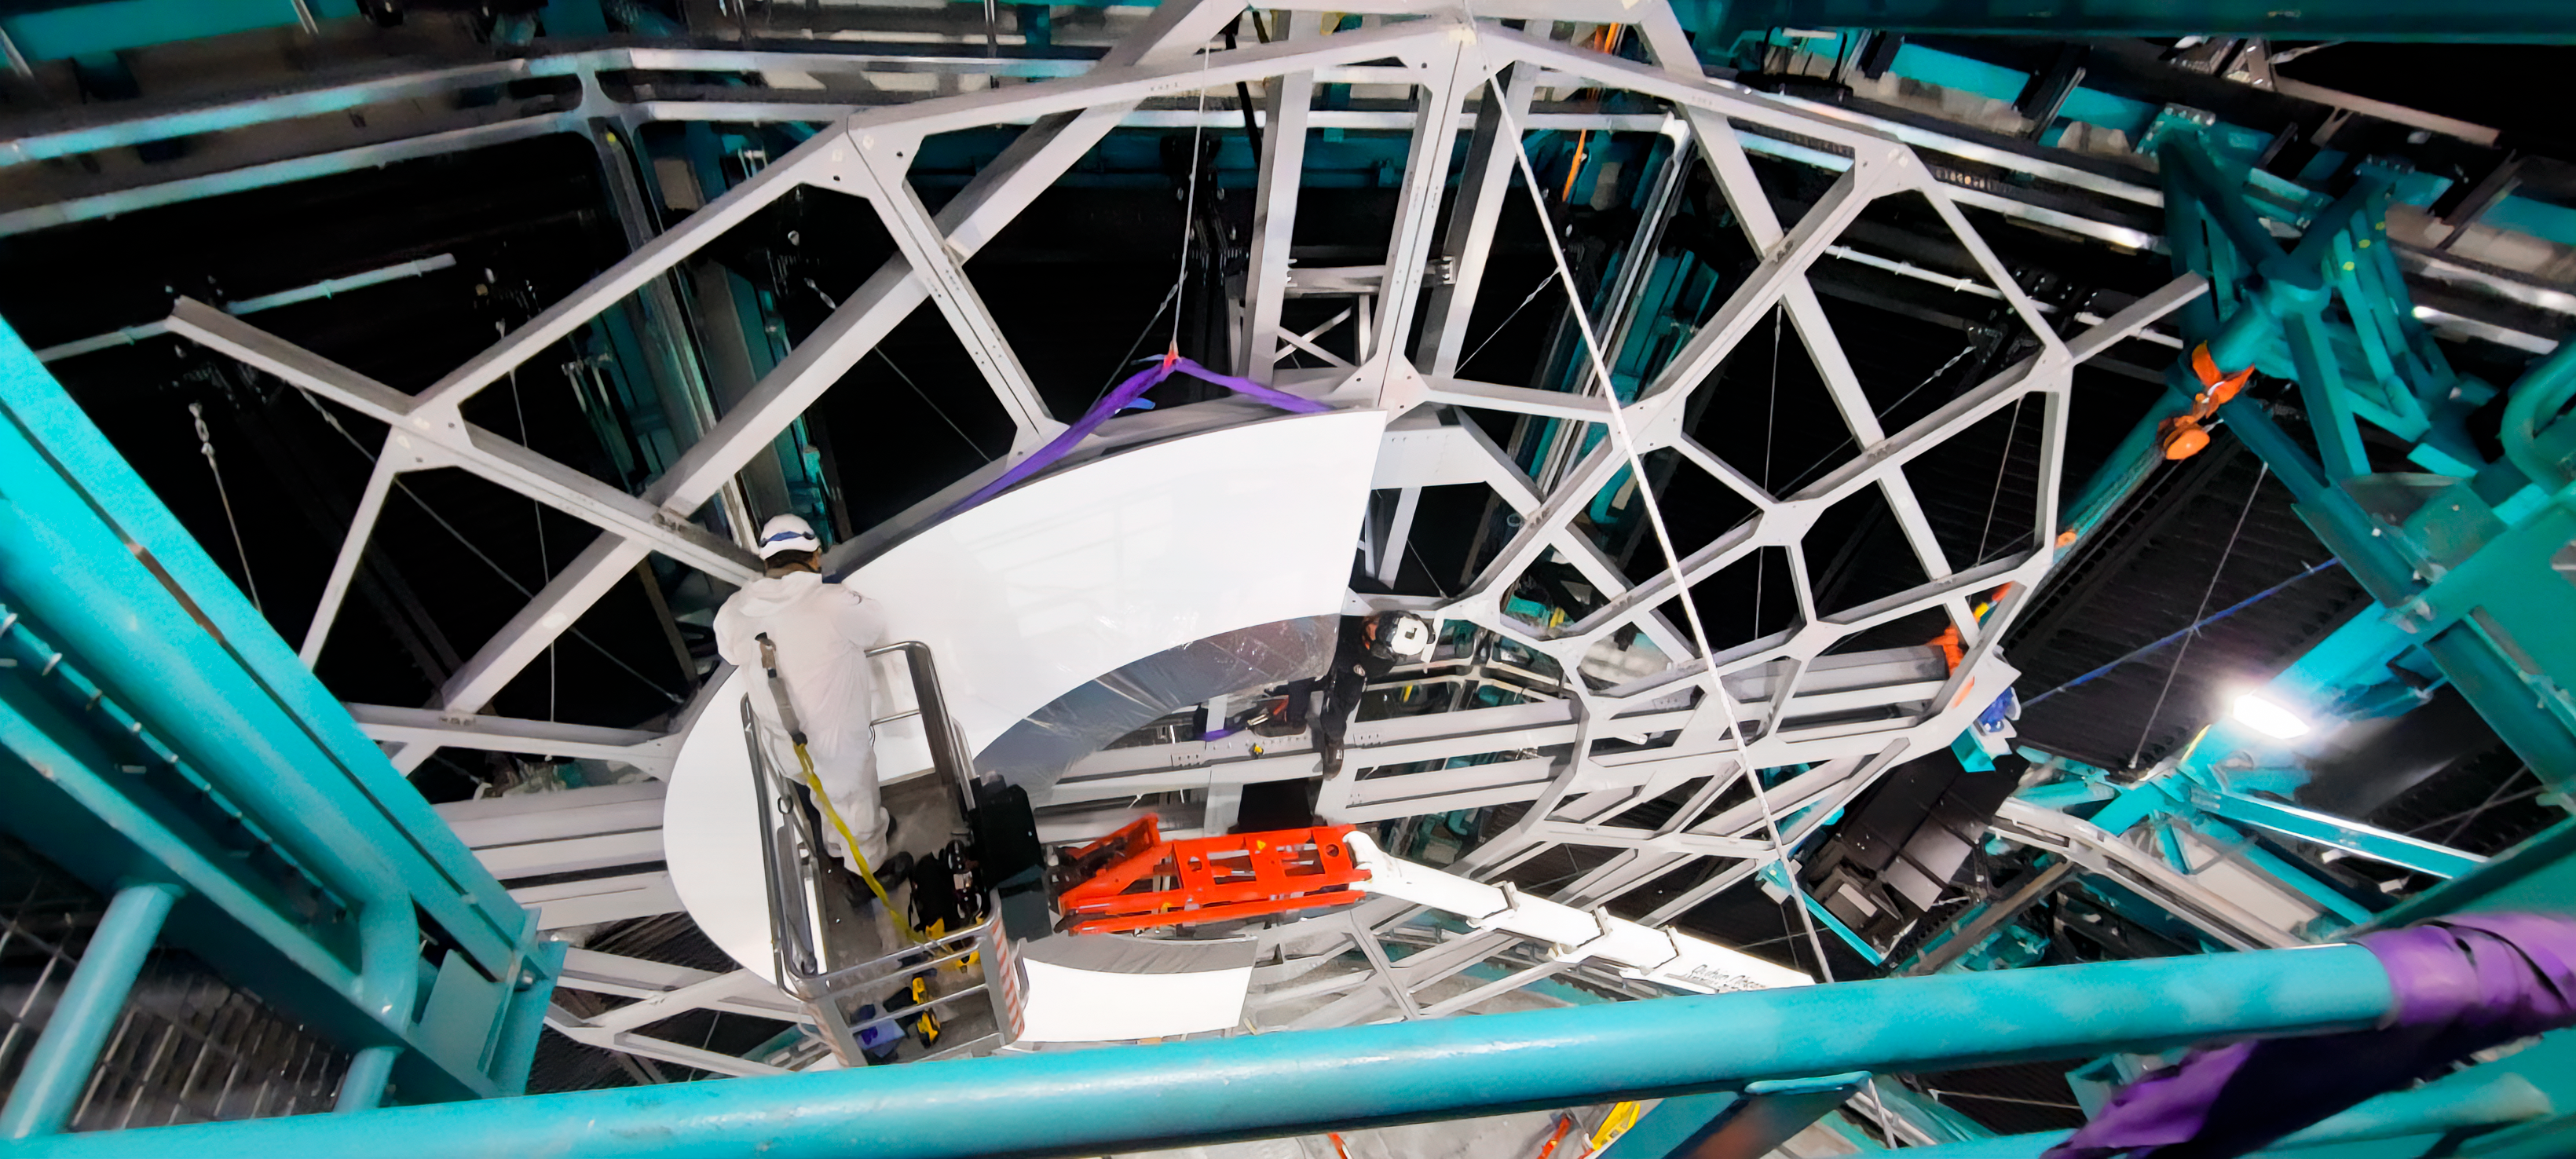

Rubin Calibration Screen Installation

The summit team completed Installation of Rubin's in-dome calibration screen in January 2025. Each panel was carefully lifted into place using special winches and soft cloth slings.

Credit: RubinObs/NOIRLab/SLAC/DOE/NSF/AURA/H. Herrera